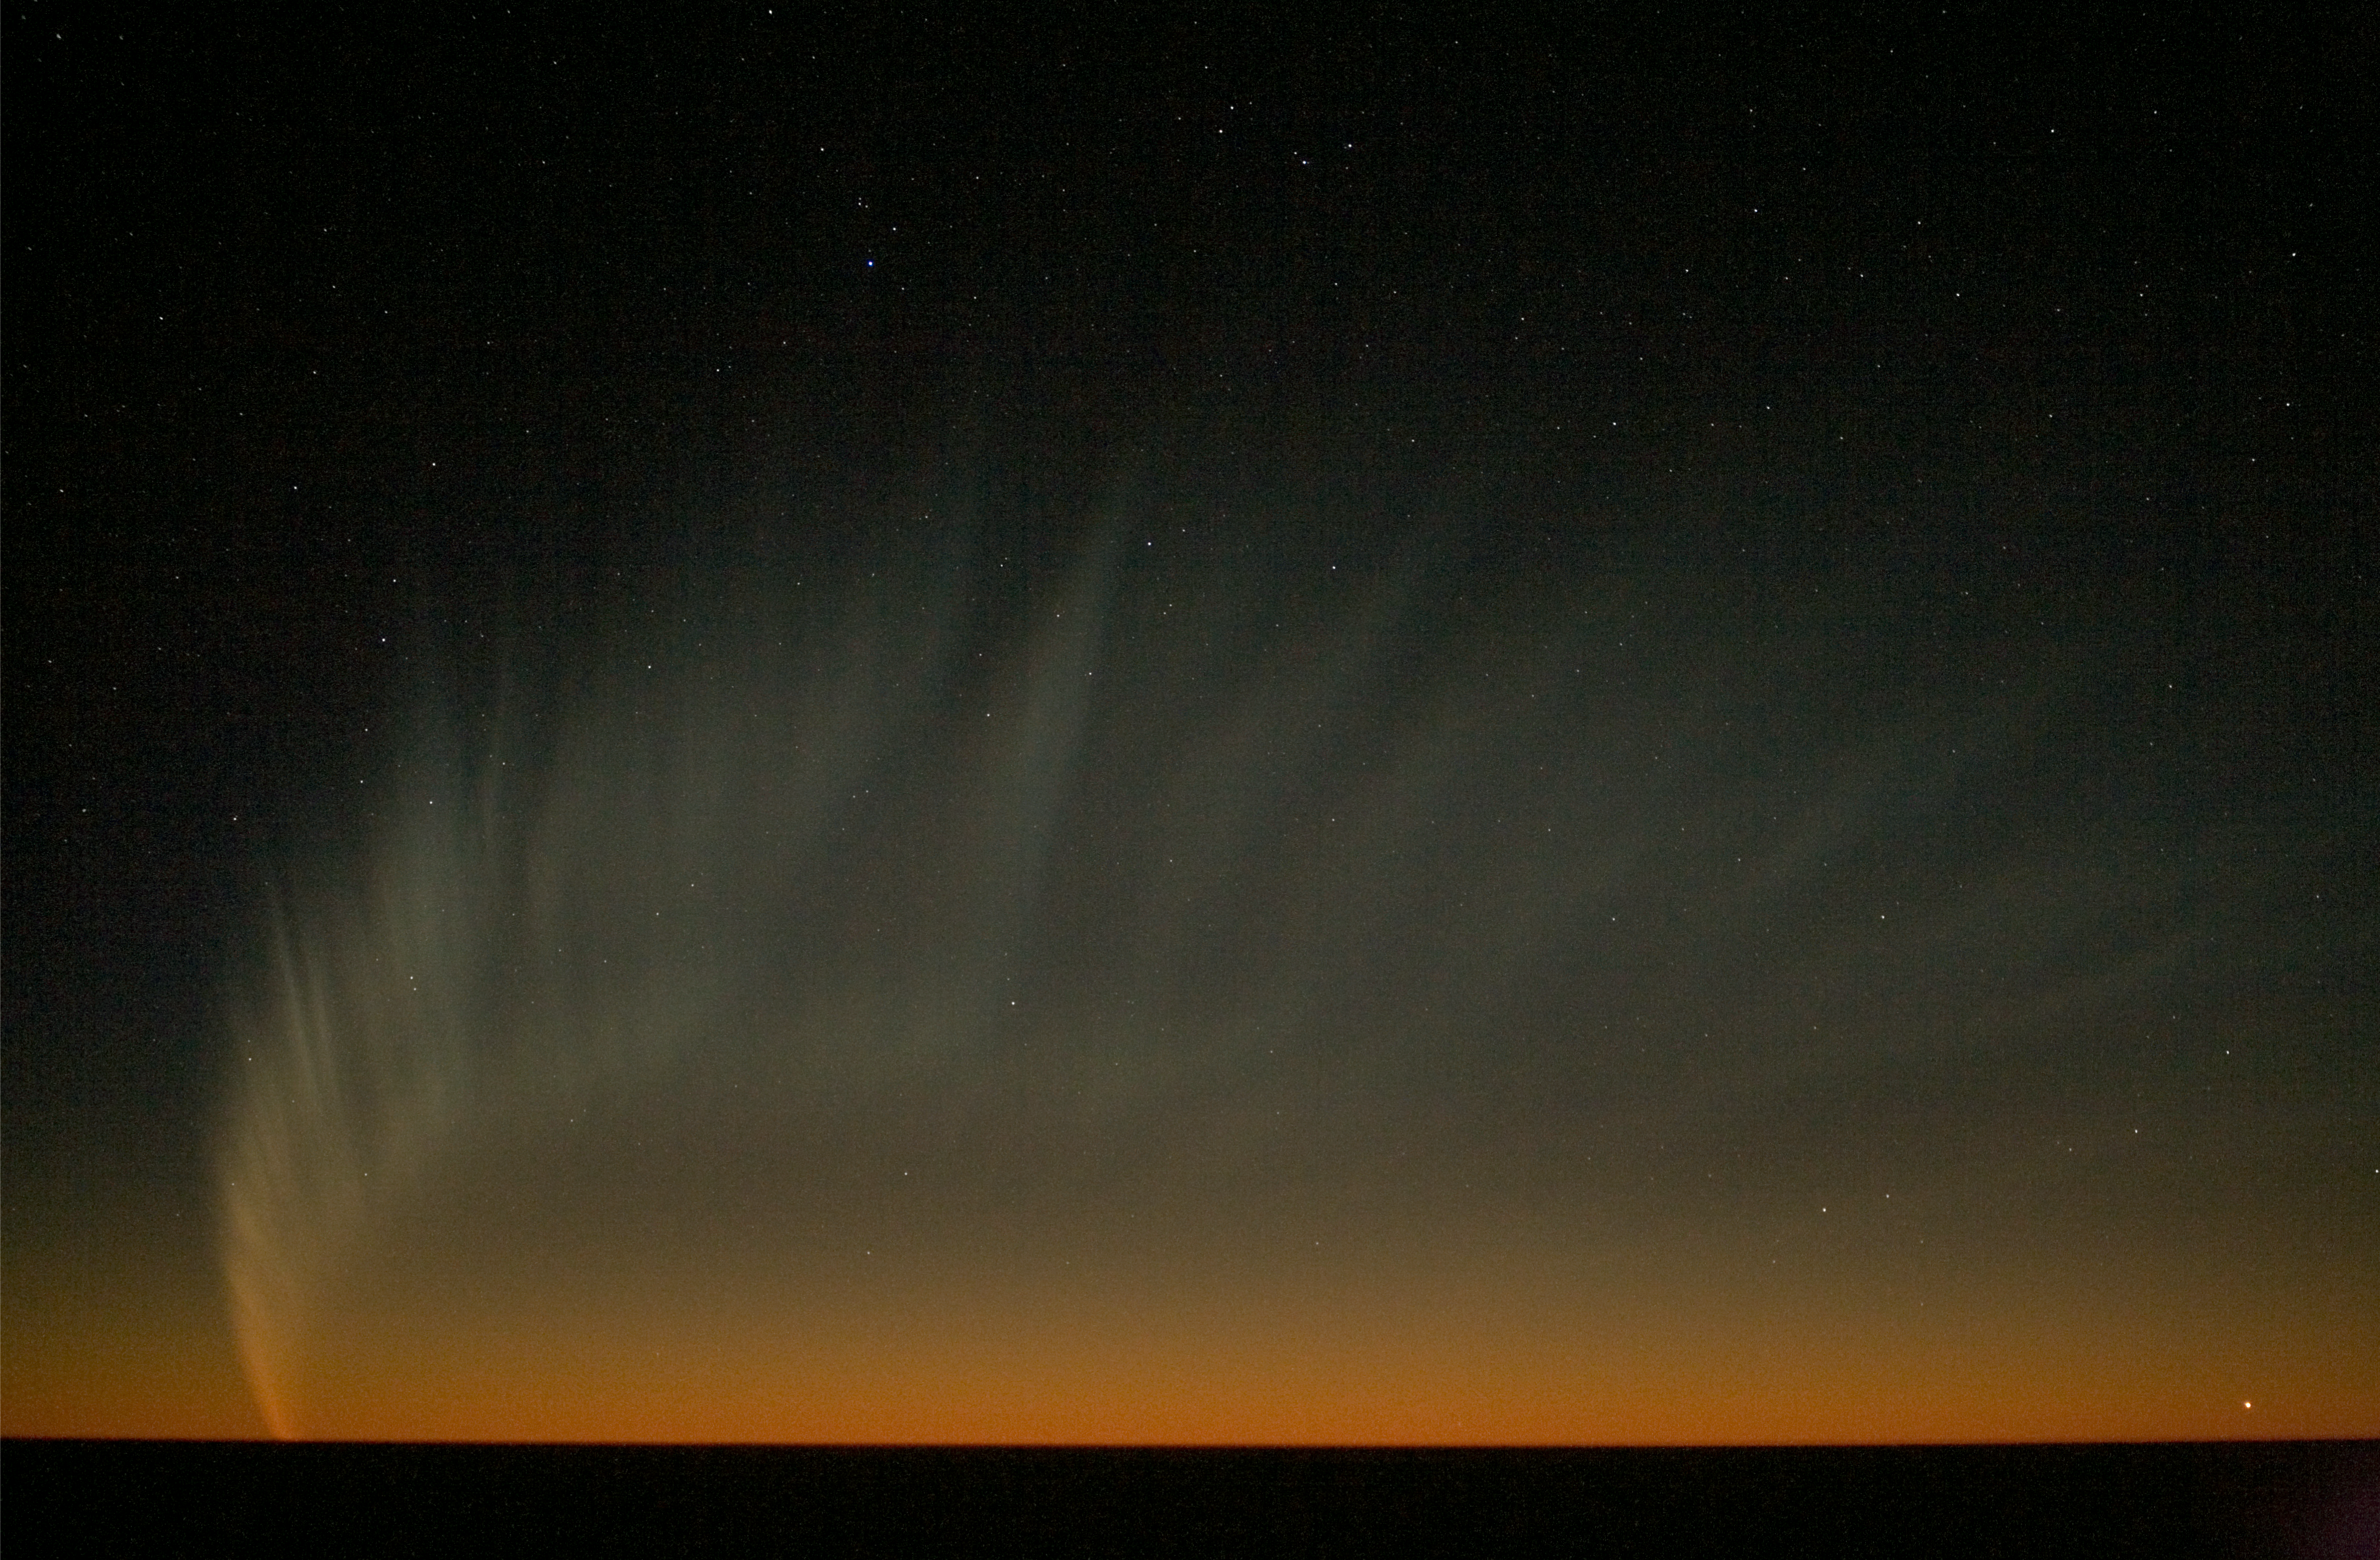

Comet McNaught over the Pacific

The extended tail of Comet McNaught, seen from Paranal, observed in the evening of 18 January 2007, when the comet was setting behind the Pacific Ocean. The planet Venus is visible in the lower right of the image.

Credit: ESO